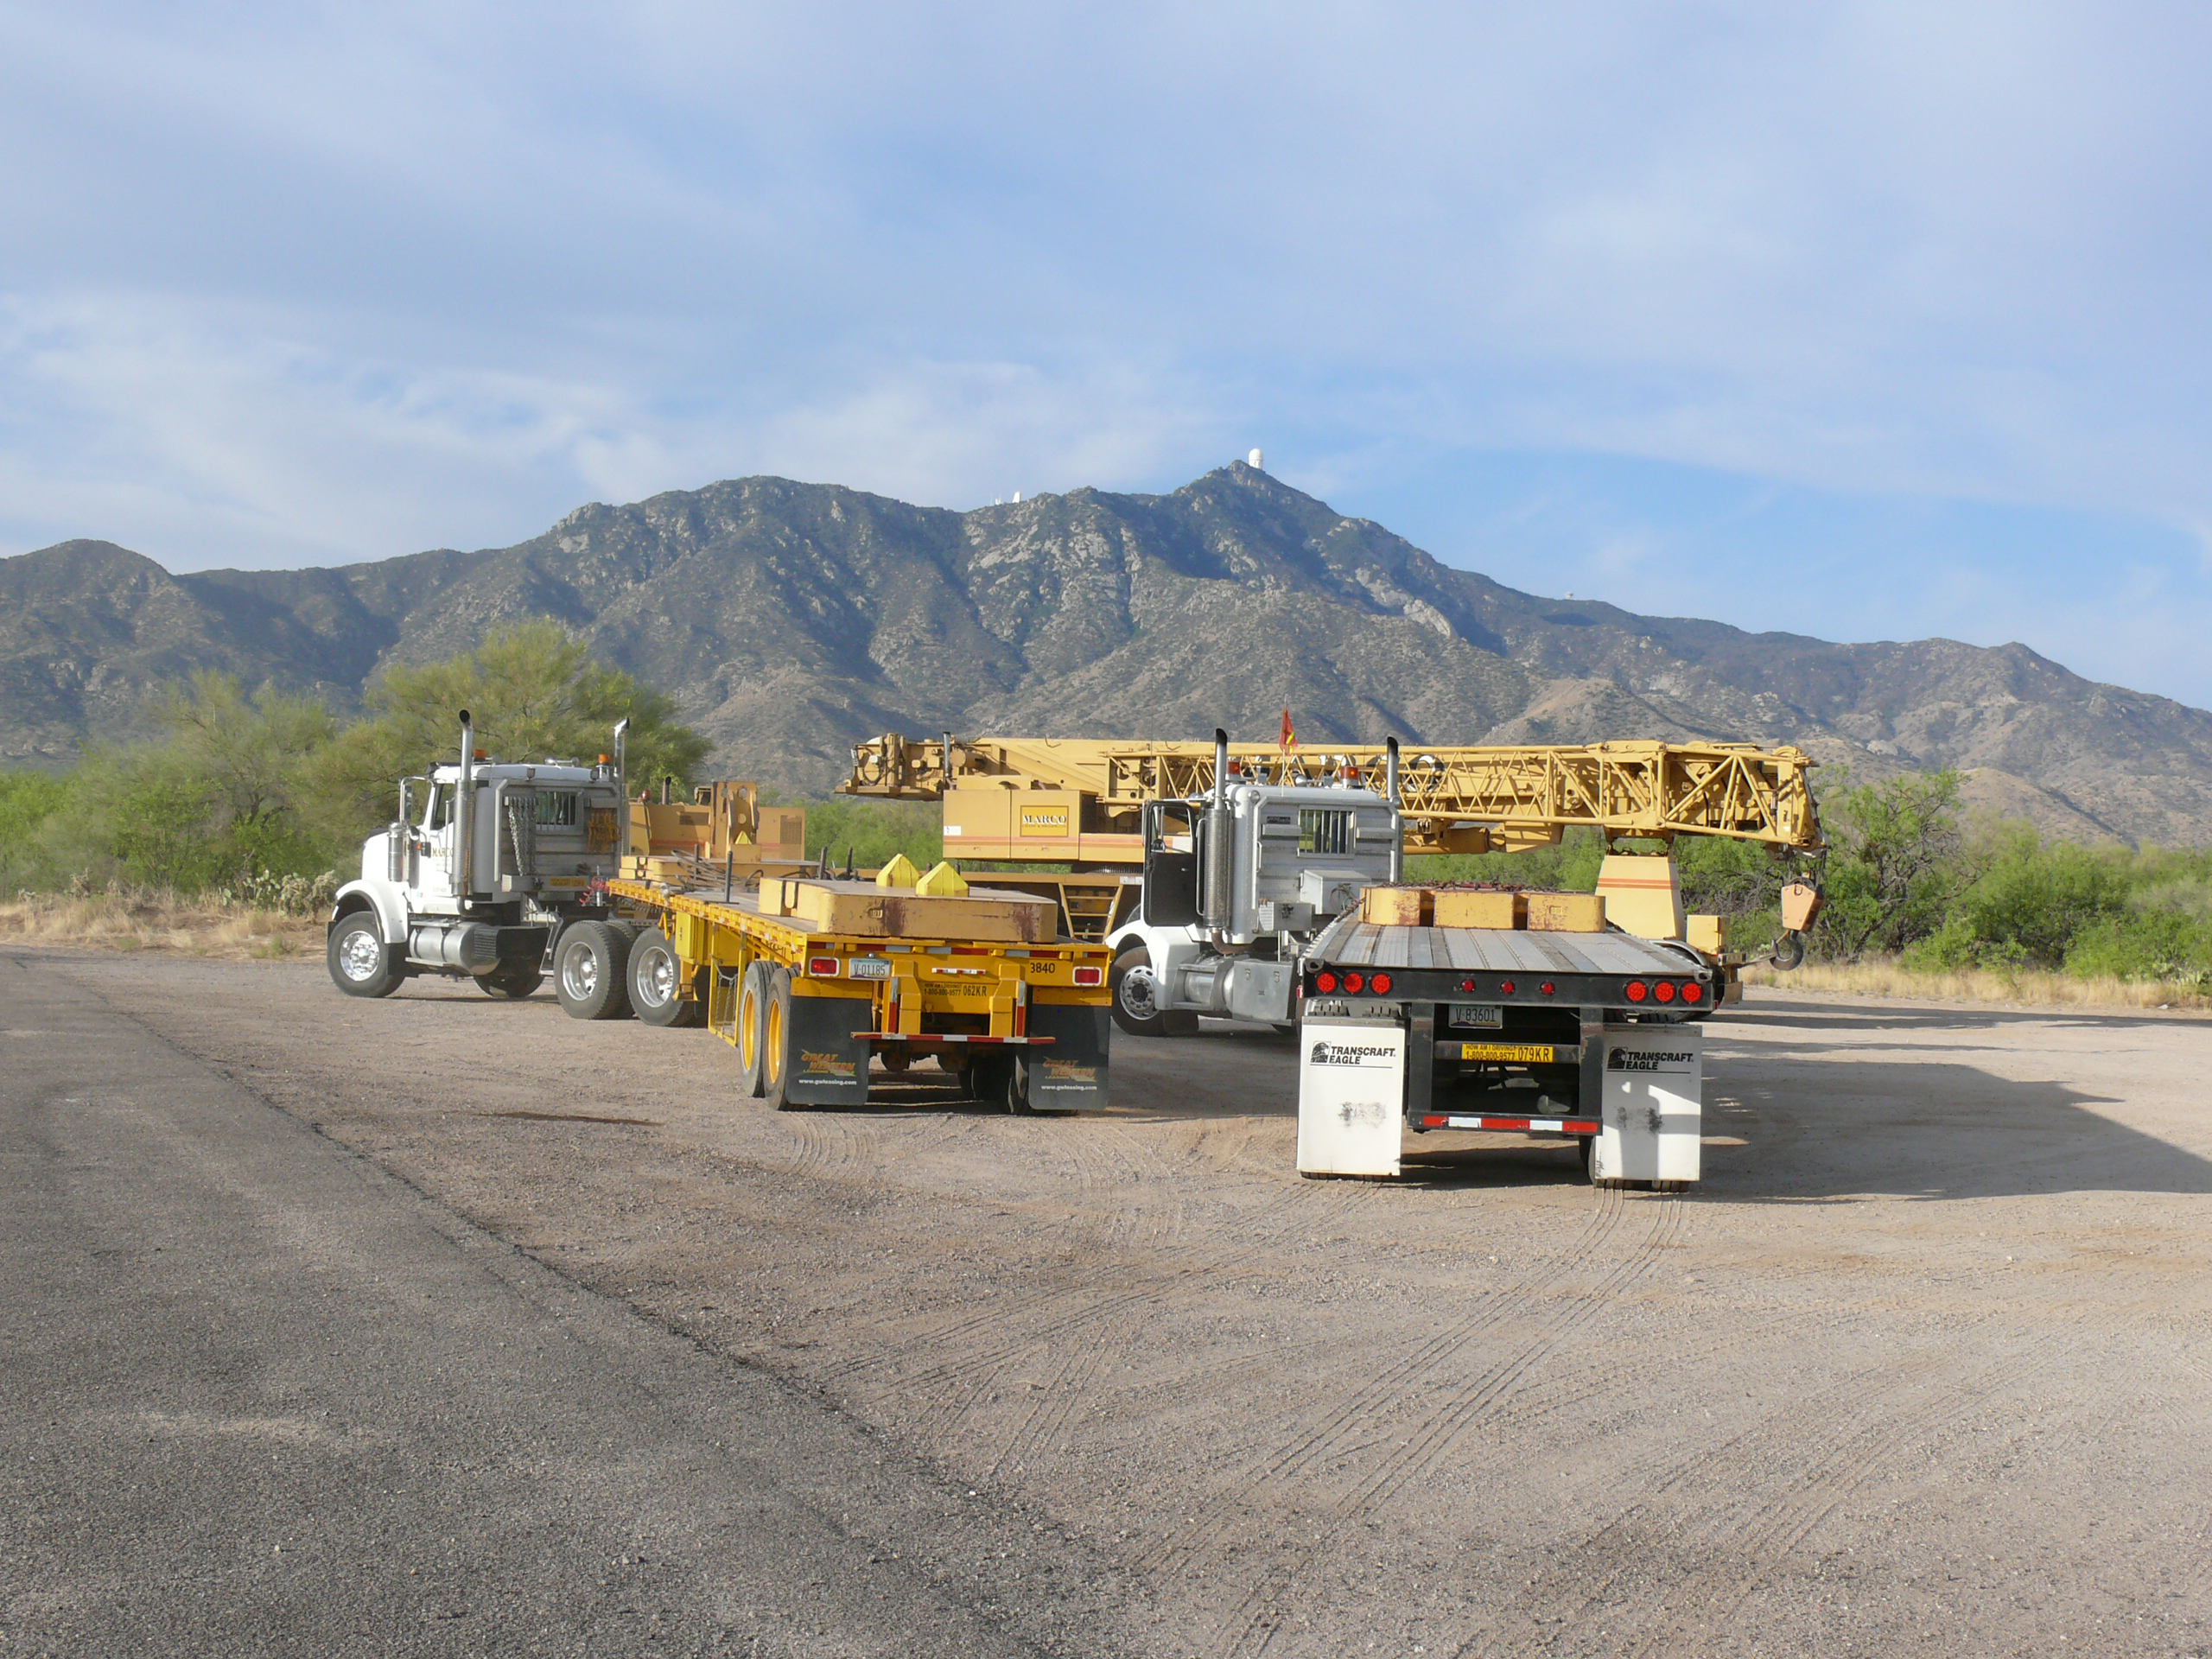

Moving Calibration Telescope to NOAO in Tucson

Calibration Telescope (formerly Calypso Telescope) arrives at its interim home at NOAO in Tucson.

Credit: Rubin Observatory/NSF/AURA